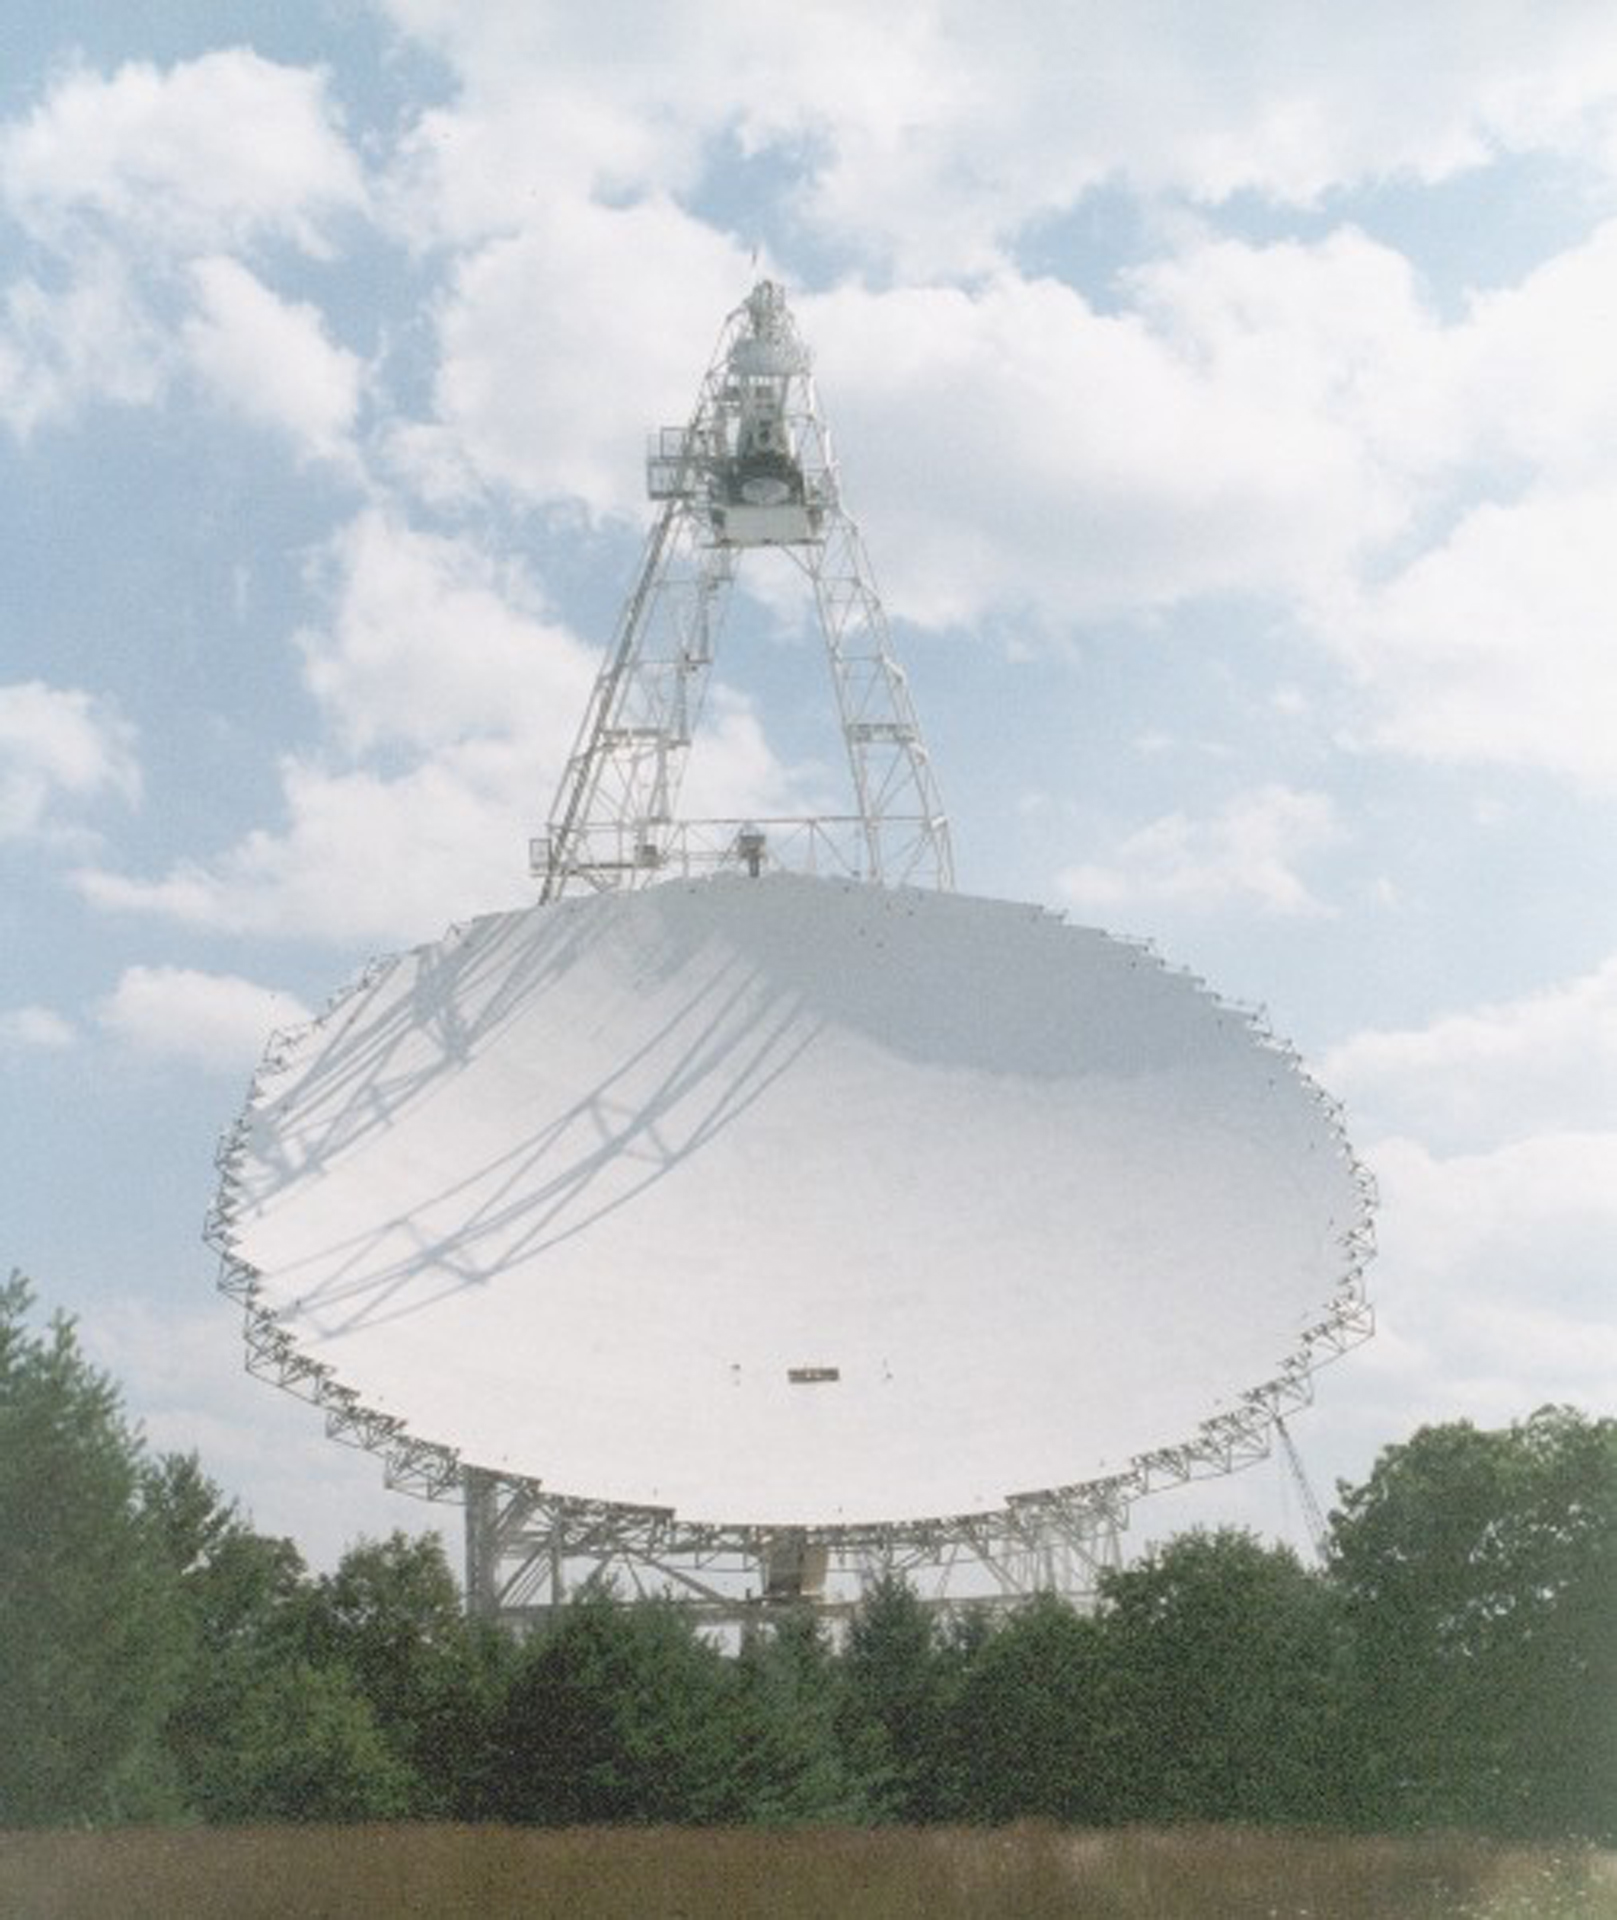

Great Big Smile

The 2.3-acre dish of the Green Bank Telescope is the largest moving object on land. The GBT's unique design places its receivers off the edge, at the top in this photo, to keep them from blocking incoming radio waves from hitting the dish.

Credit: NRAO/AUI/NSF